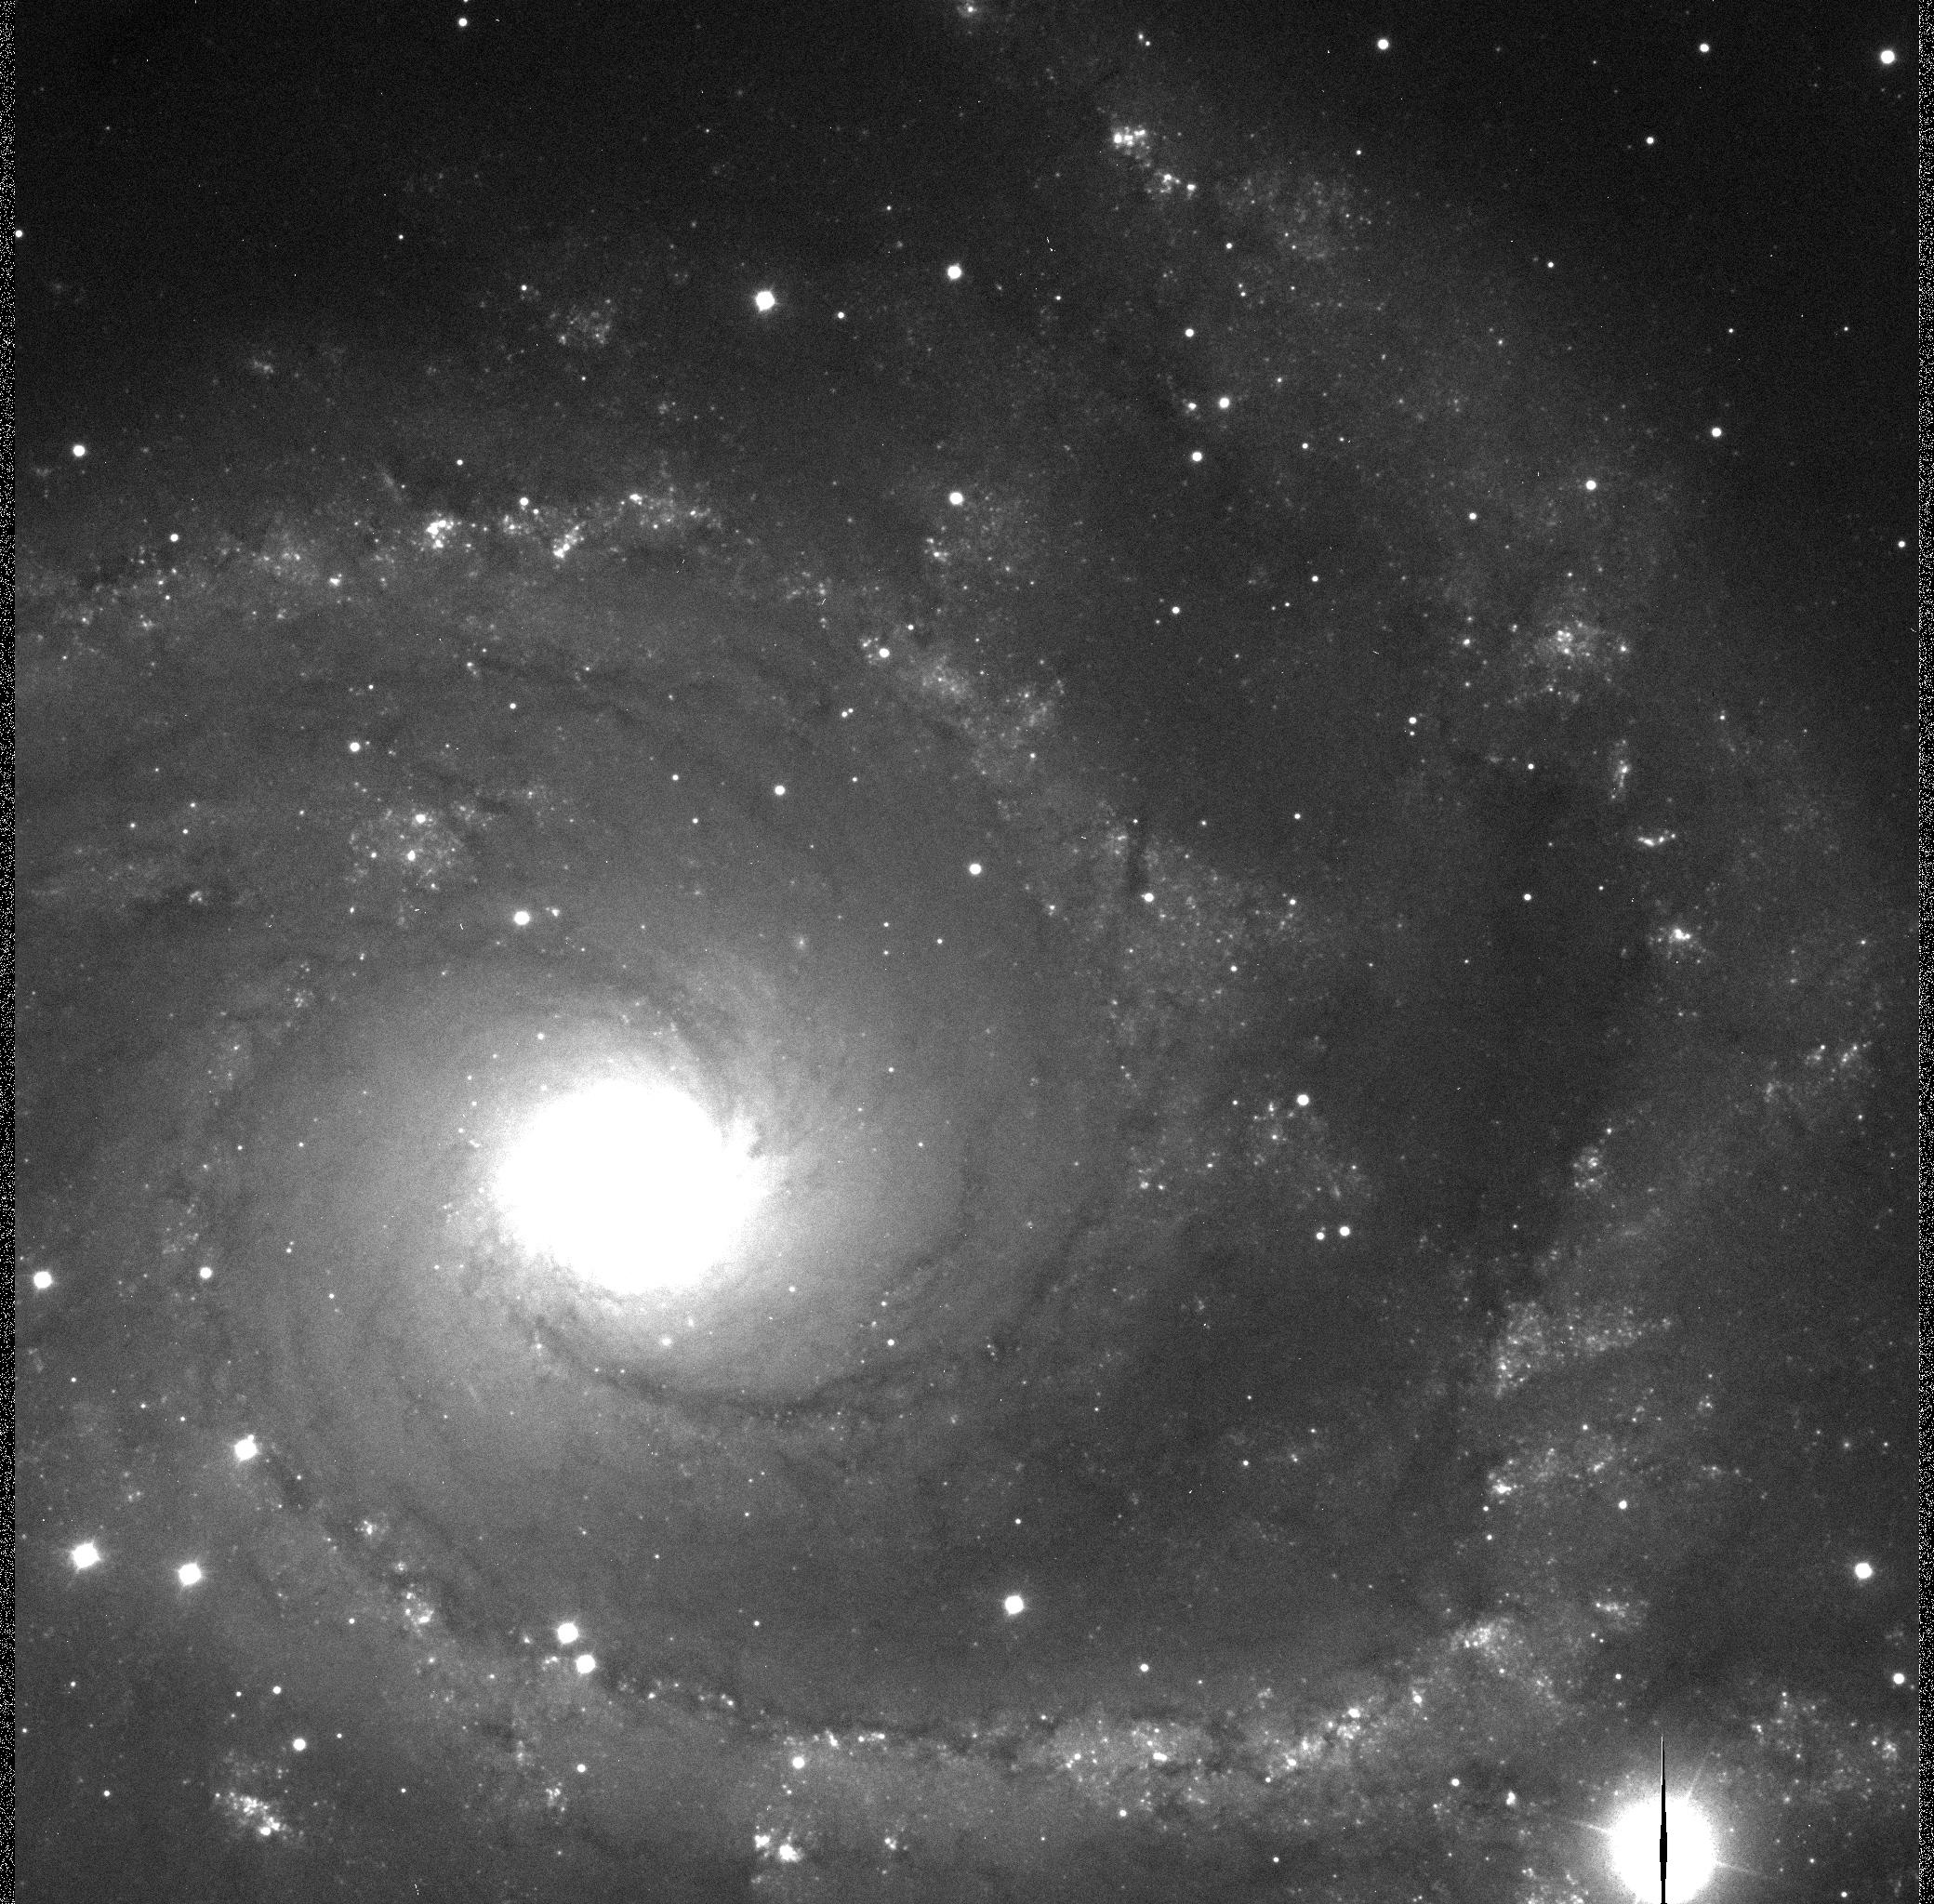

Spiral galaxy NGC 2997 I-Band-0.25 arcsec

A reproduction of the sharpest image obtained so far with the VLT UT1 with image quality 0.25 arcsec FWHM. 5 min exposure in I-band.

Credit: ESO